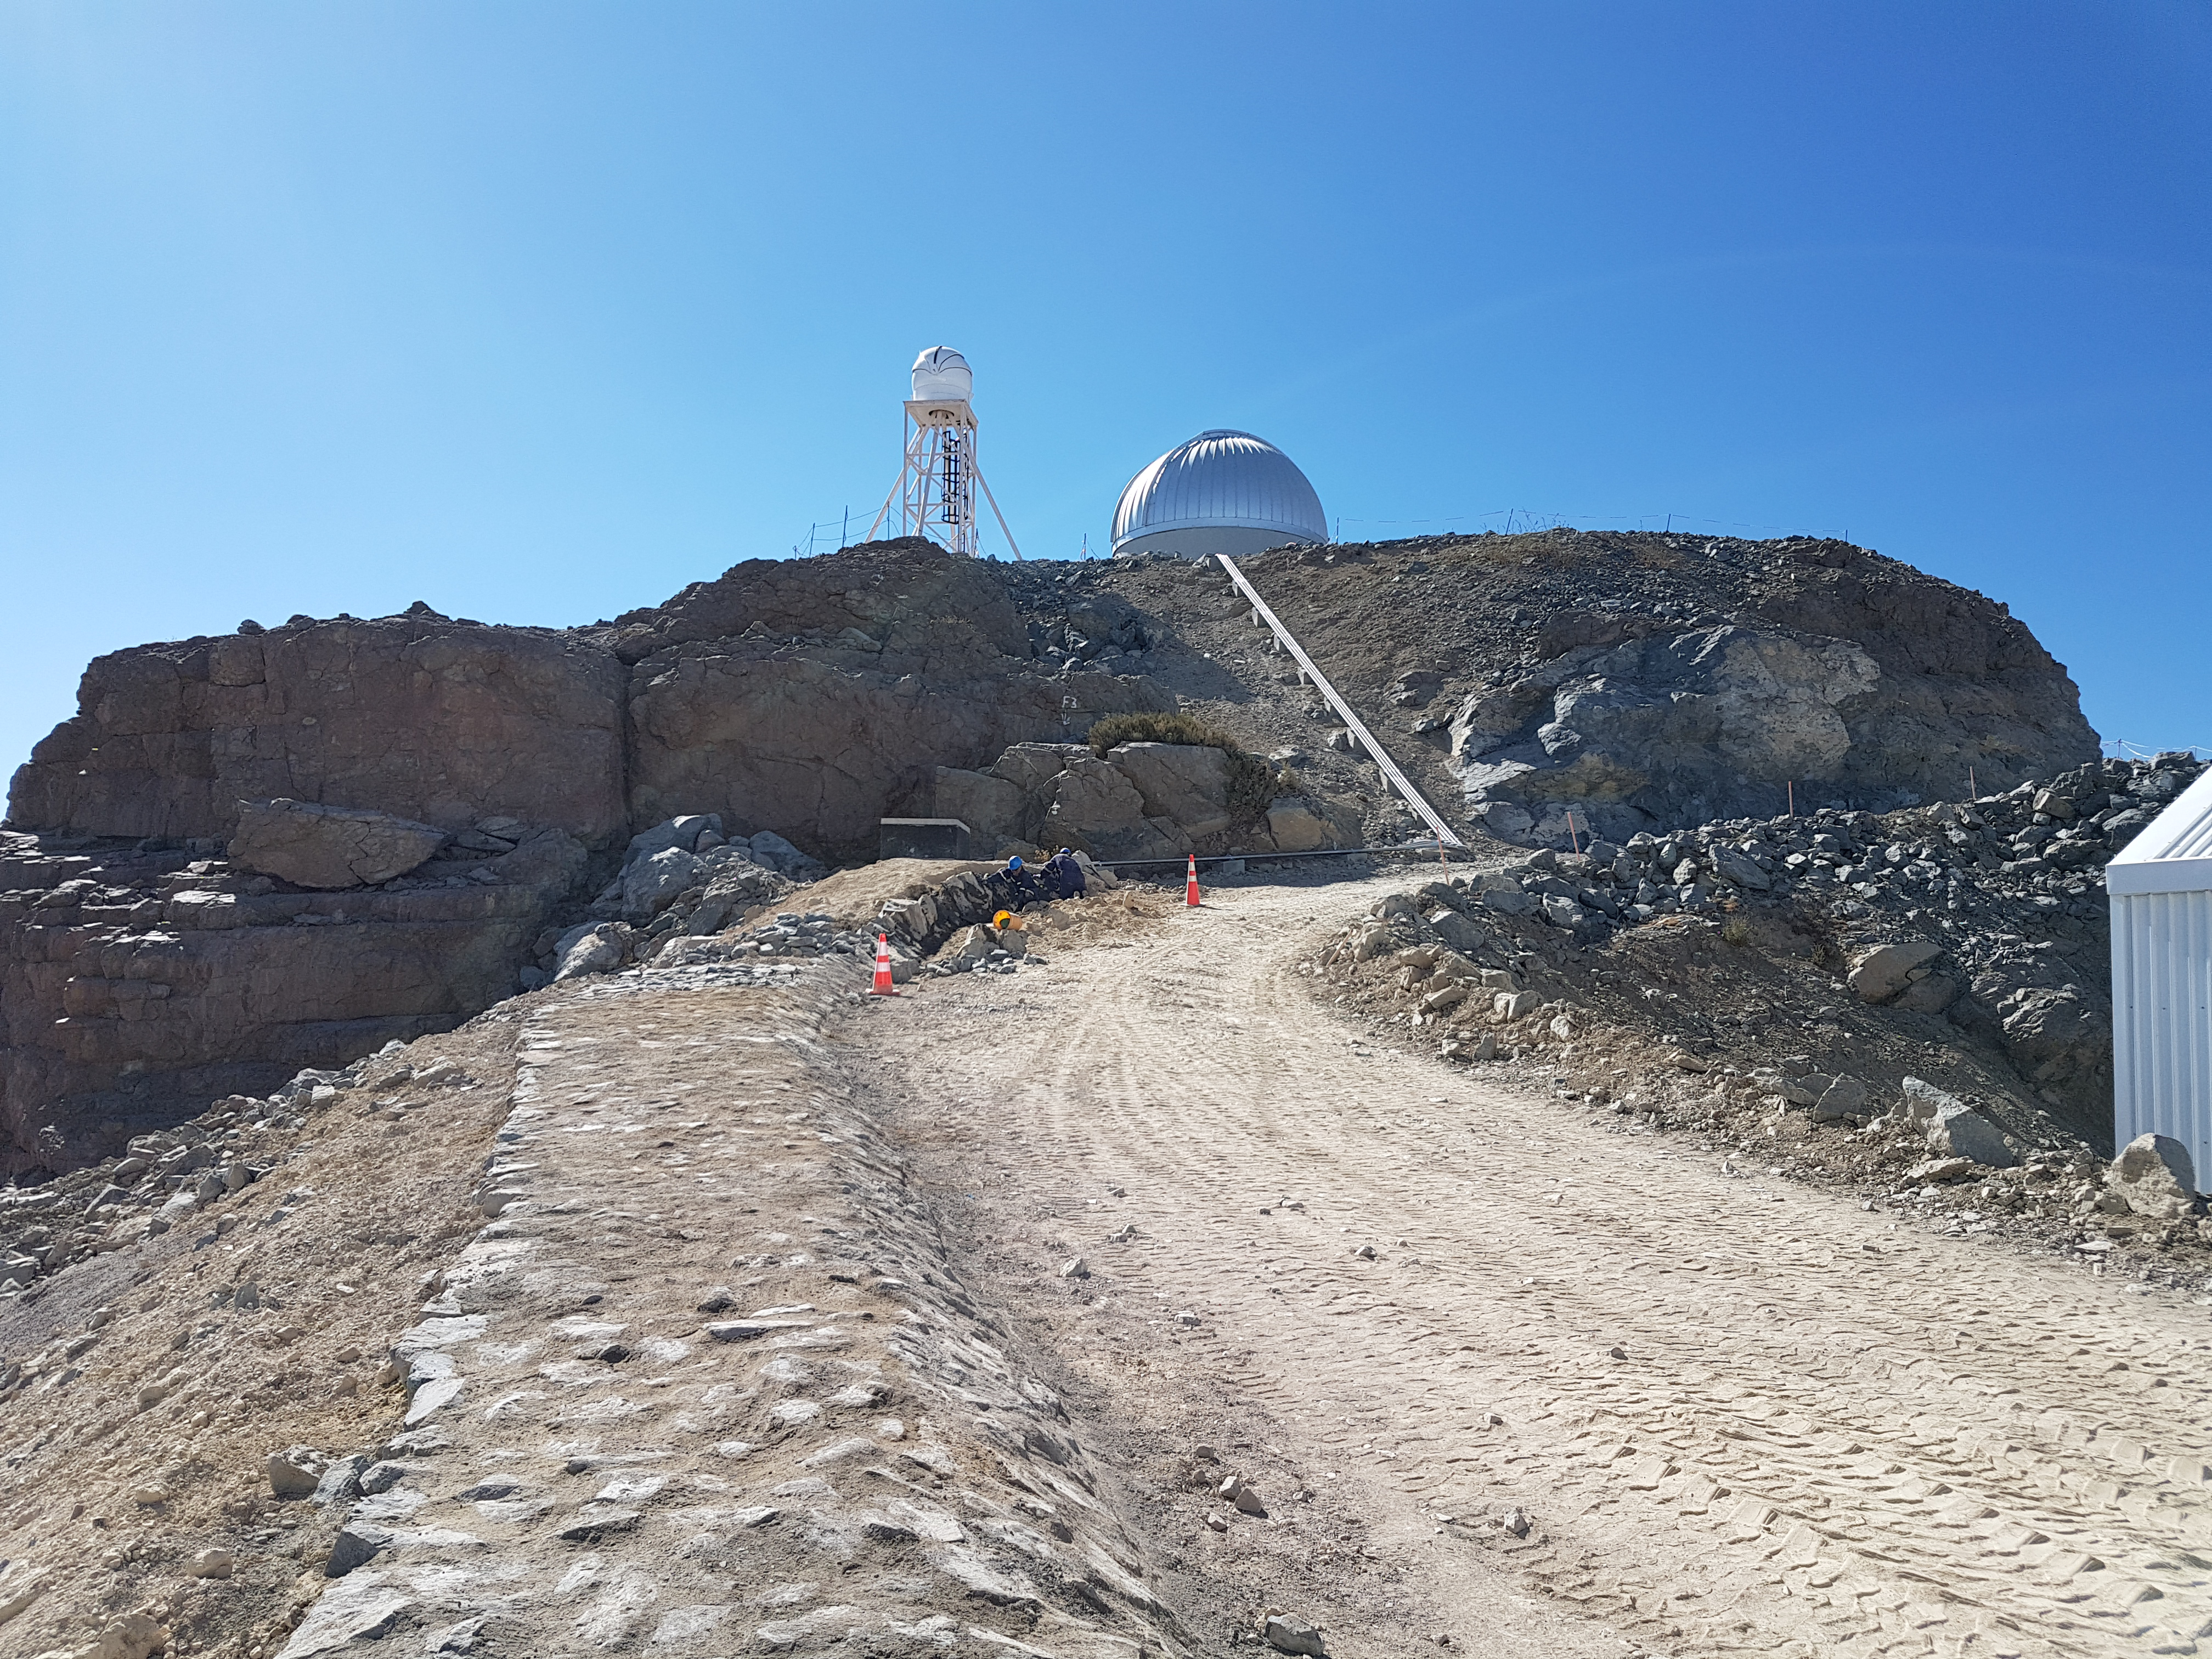

Summit Update. Besalco guarantee period

Summit site construction site status in April, 2018. General Contractor Besalco is completing punch list items.

Credit: Rubin Observatory/NSF/AURA